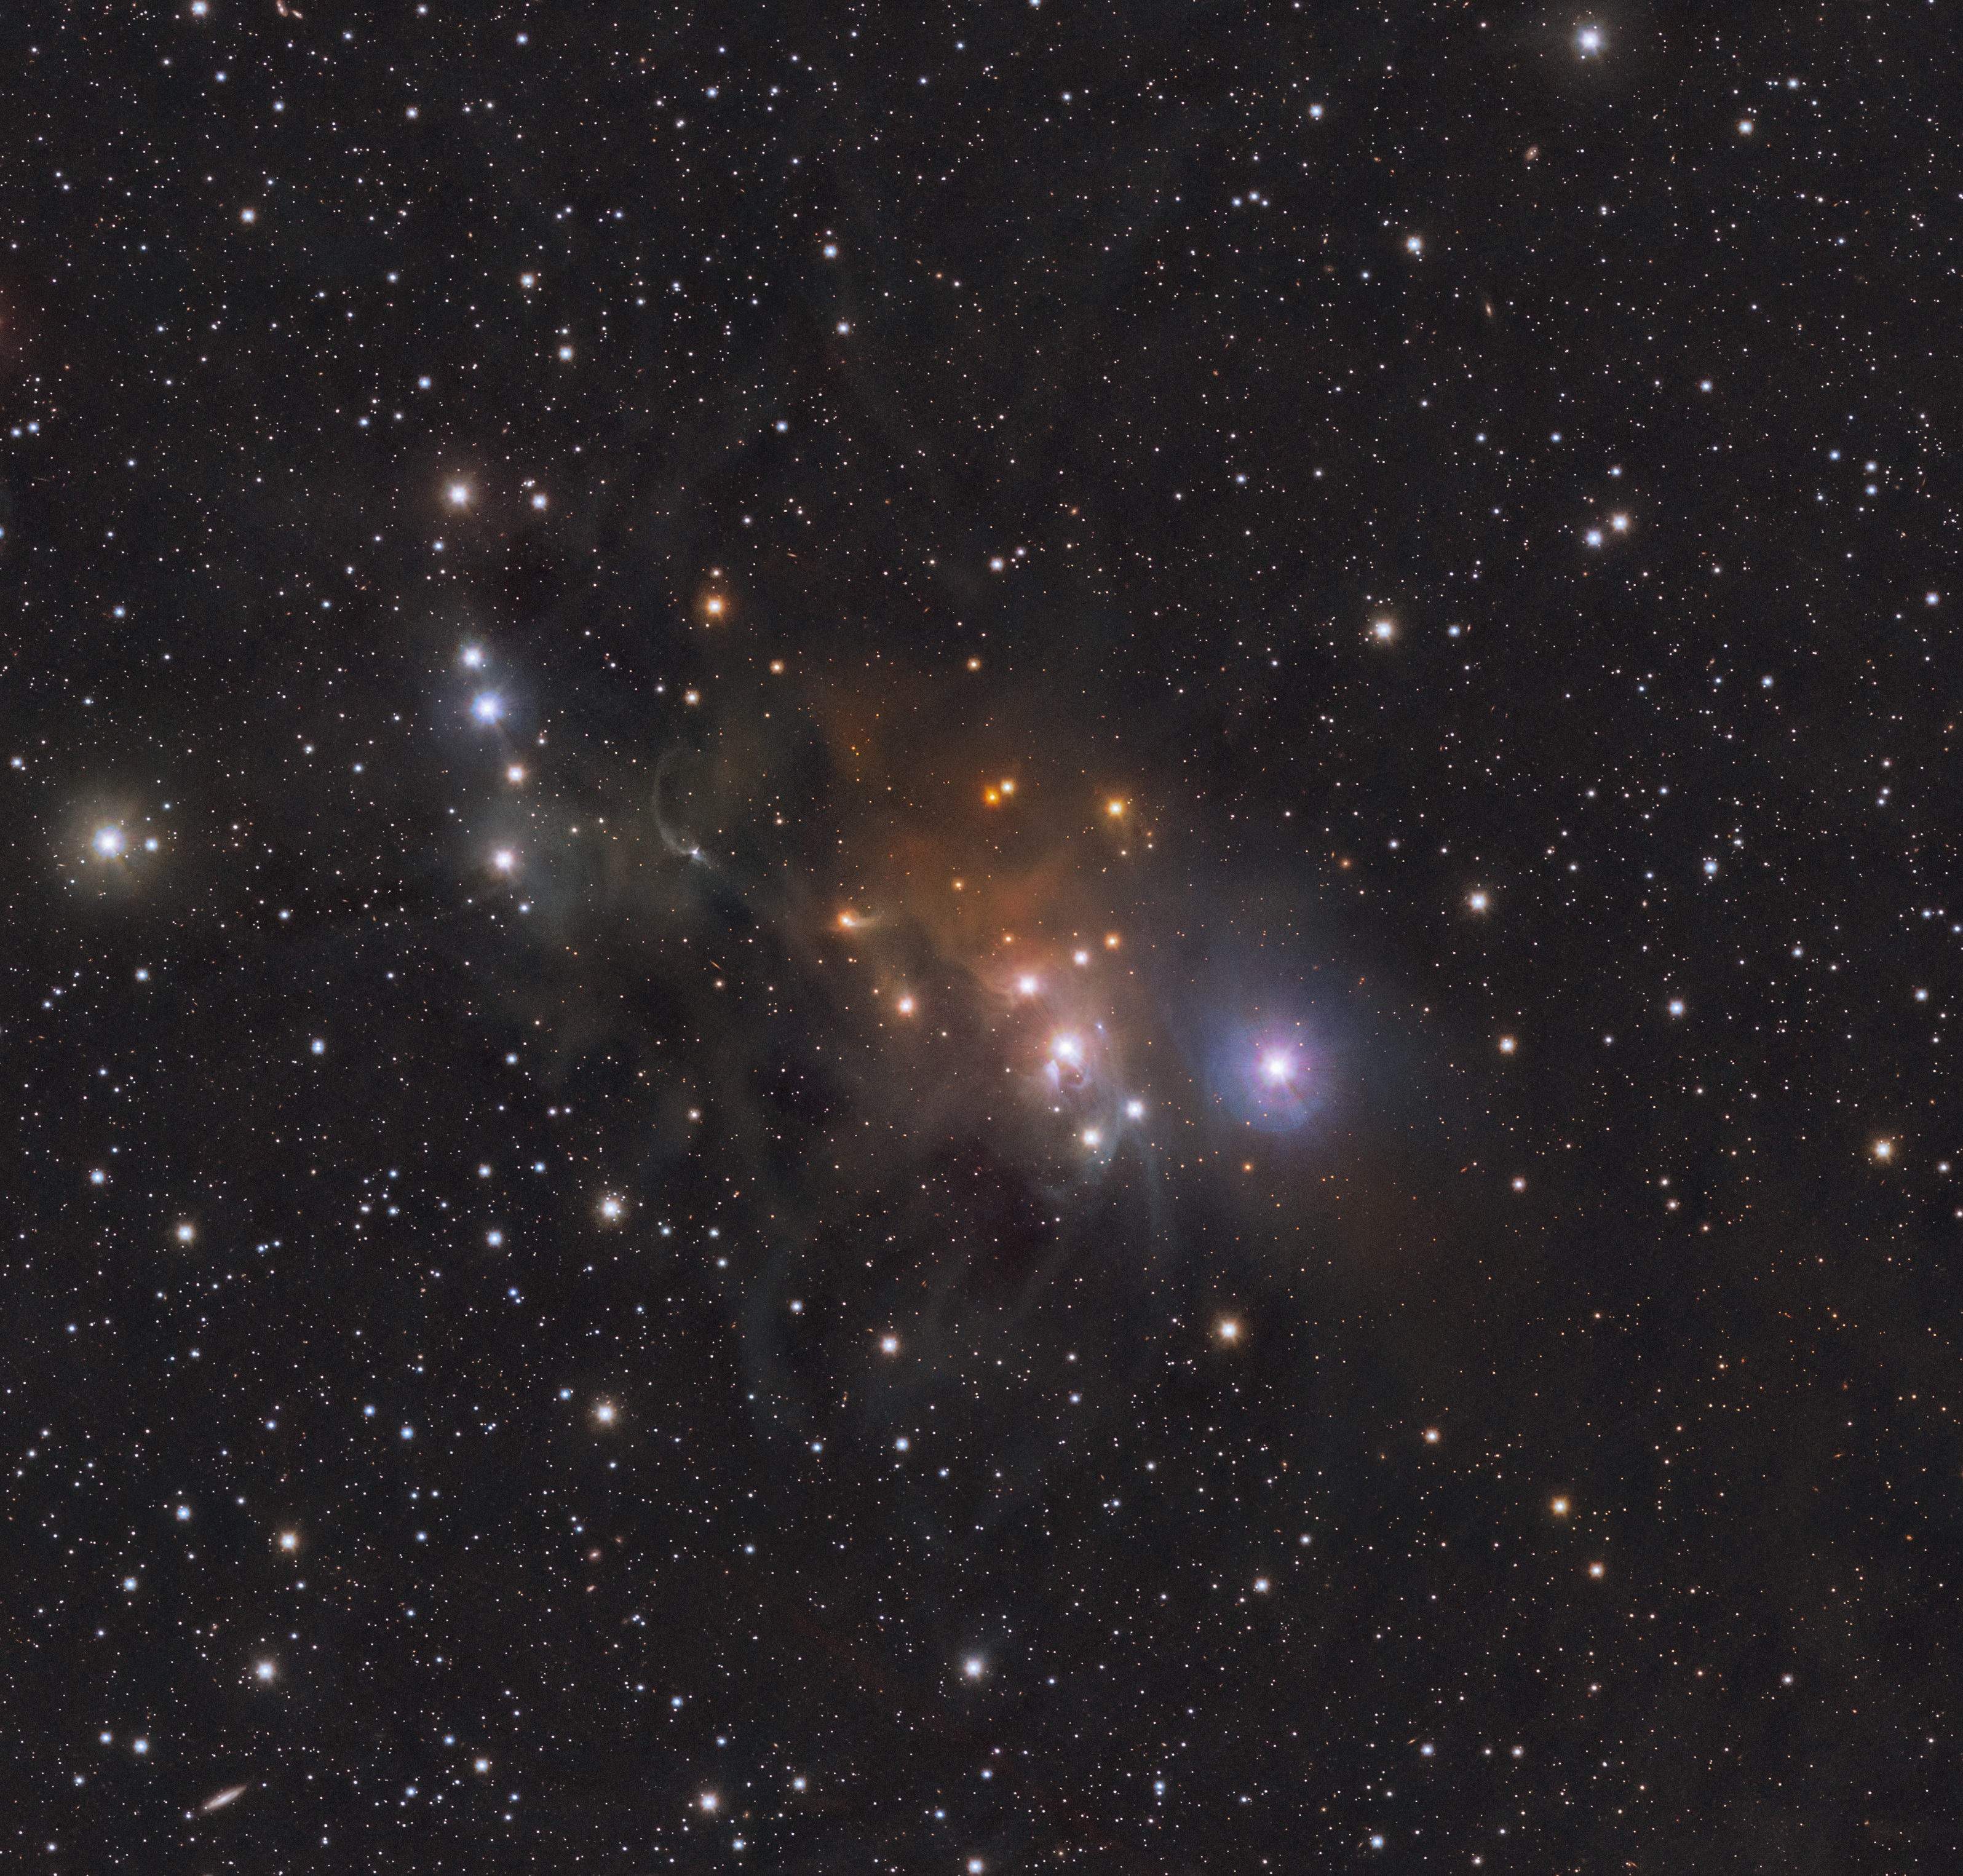

A cosmic master of disguise

Can you see the chameleon in this picture? No? Well, it's camouflaged! Yes, we are joking, but this Picture of the Week actually shows the Chamaeleon Cloud, or IC 2631. In the southern hemisphere, this cloud is visible in the sky for most of the year, and in this image, captured by ESO’s Visible and Infrared Survey Telescope for Astronomy (VISTA), you can admire it in infrared light.

IC 2631 is a reflection nebula made of dust clouds that reflect the light emitted from nearby stars. The nebula is mainly illuminated by one of the youngest, most massive and brightest stars in its neighborhood, HD 97300, visible to the centre-right of the image. The Chamaeleon Cloud is in fact the brightest nebula in the Chamaeleon Complex, a vast region of gas and dust clouds –– much larger than what this image shows –– where numerous newborn and still-forming stars live.

The cloud you see here is packed full of star-making material: gas and dust. At optical wavelengths this region contains dark patches where dust completely blocks light from background sources. But this image was captured in infrared light, which can pass through dust almost unimpeded, allowing scientists to peer into the core of this cloud.

Credit: ESO/Meingast et al.